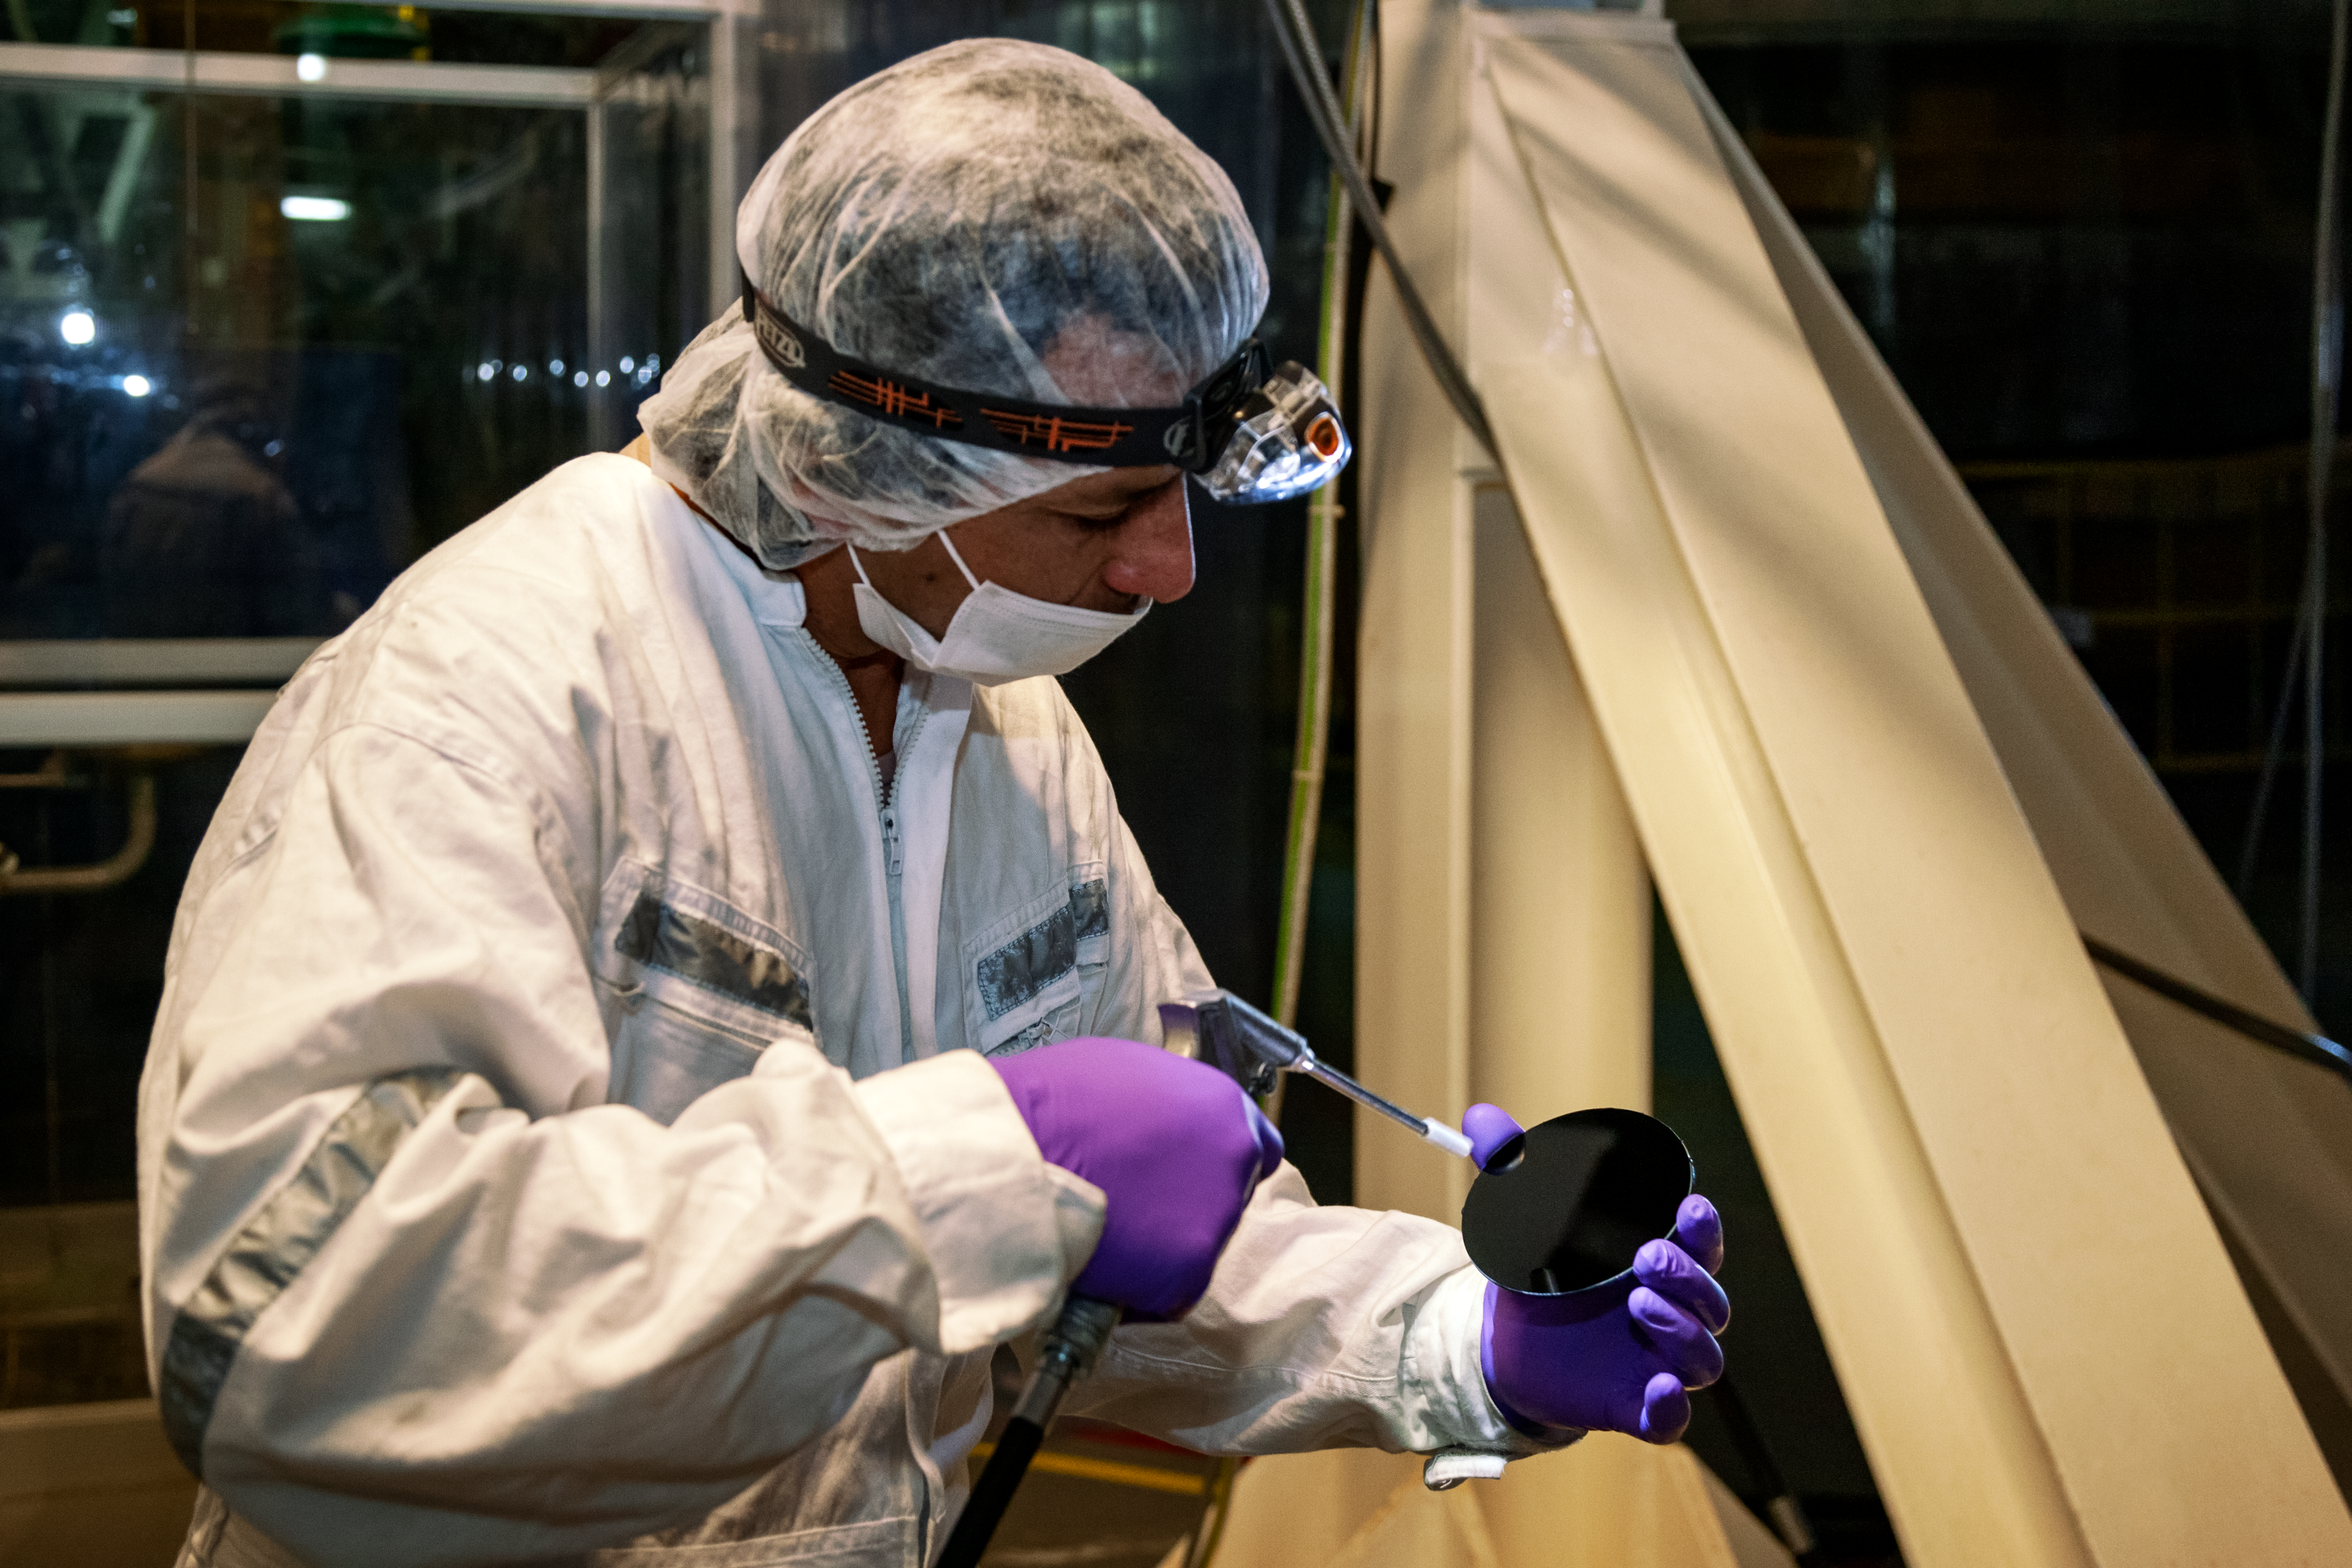

Cleaning Optics

Optics Technician Claudio Araya is cleaning one of the optics elements of the Gemini Facility Calibration Unit (GCAL) of the Gemini South Telescope in Chile.

Credit: International Gemini Observatory/NOIRLab/NSF/AURA/Manuel Paredes